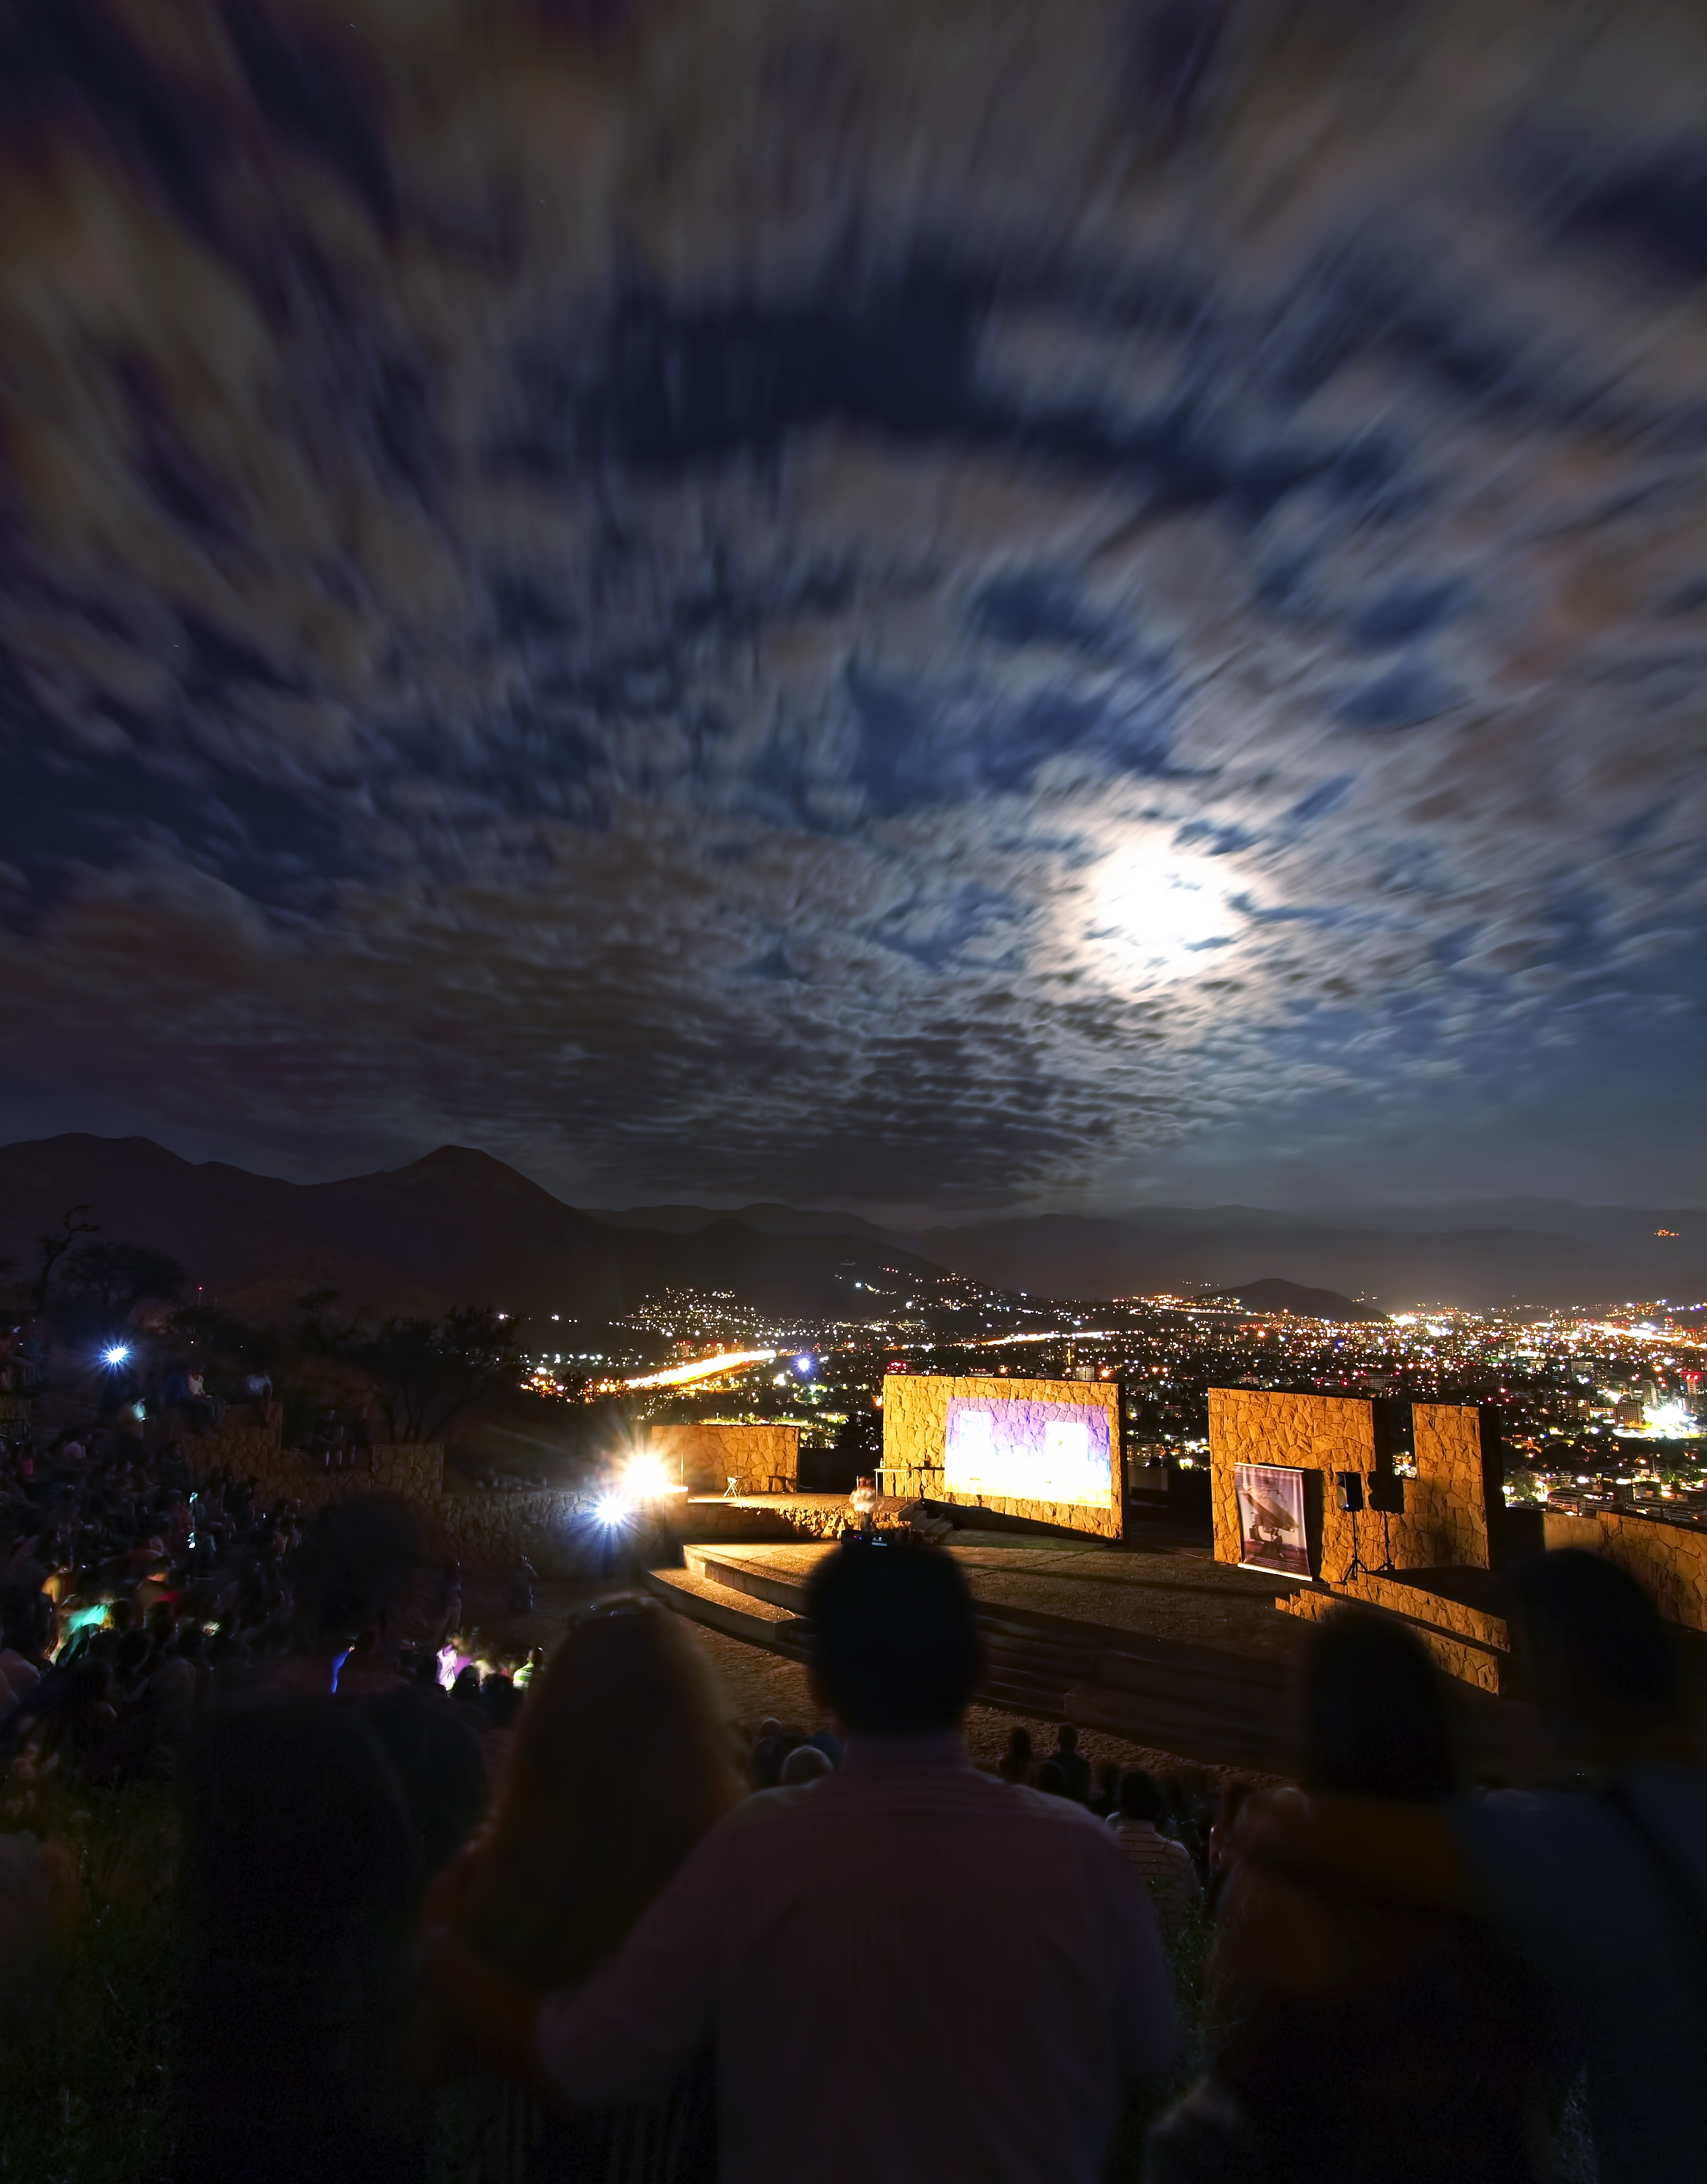

Santiago

On January 28, 2013 families interested in astronomy filled the Pablo Neruda amphitheater in Santiago's Metropolitan Park to hear astronomer Juan Cortés explain the unique qualities of the Atacama Large Millimeter/submillimeter Array (ALMA).

Credit: R. Wesson/ESO